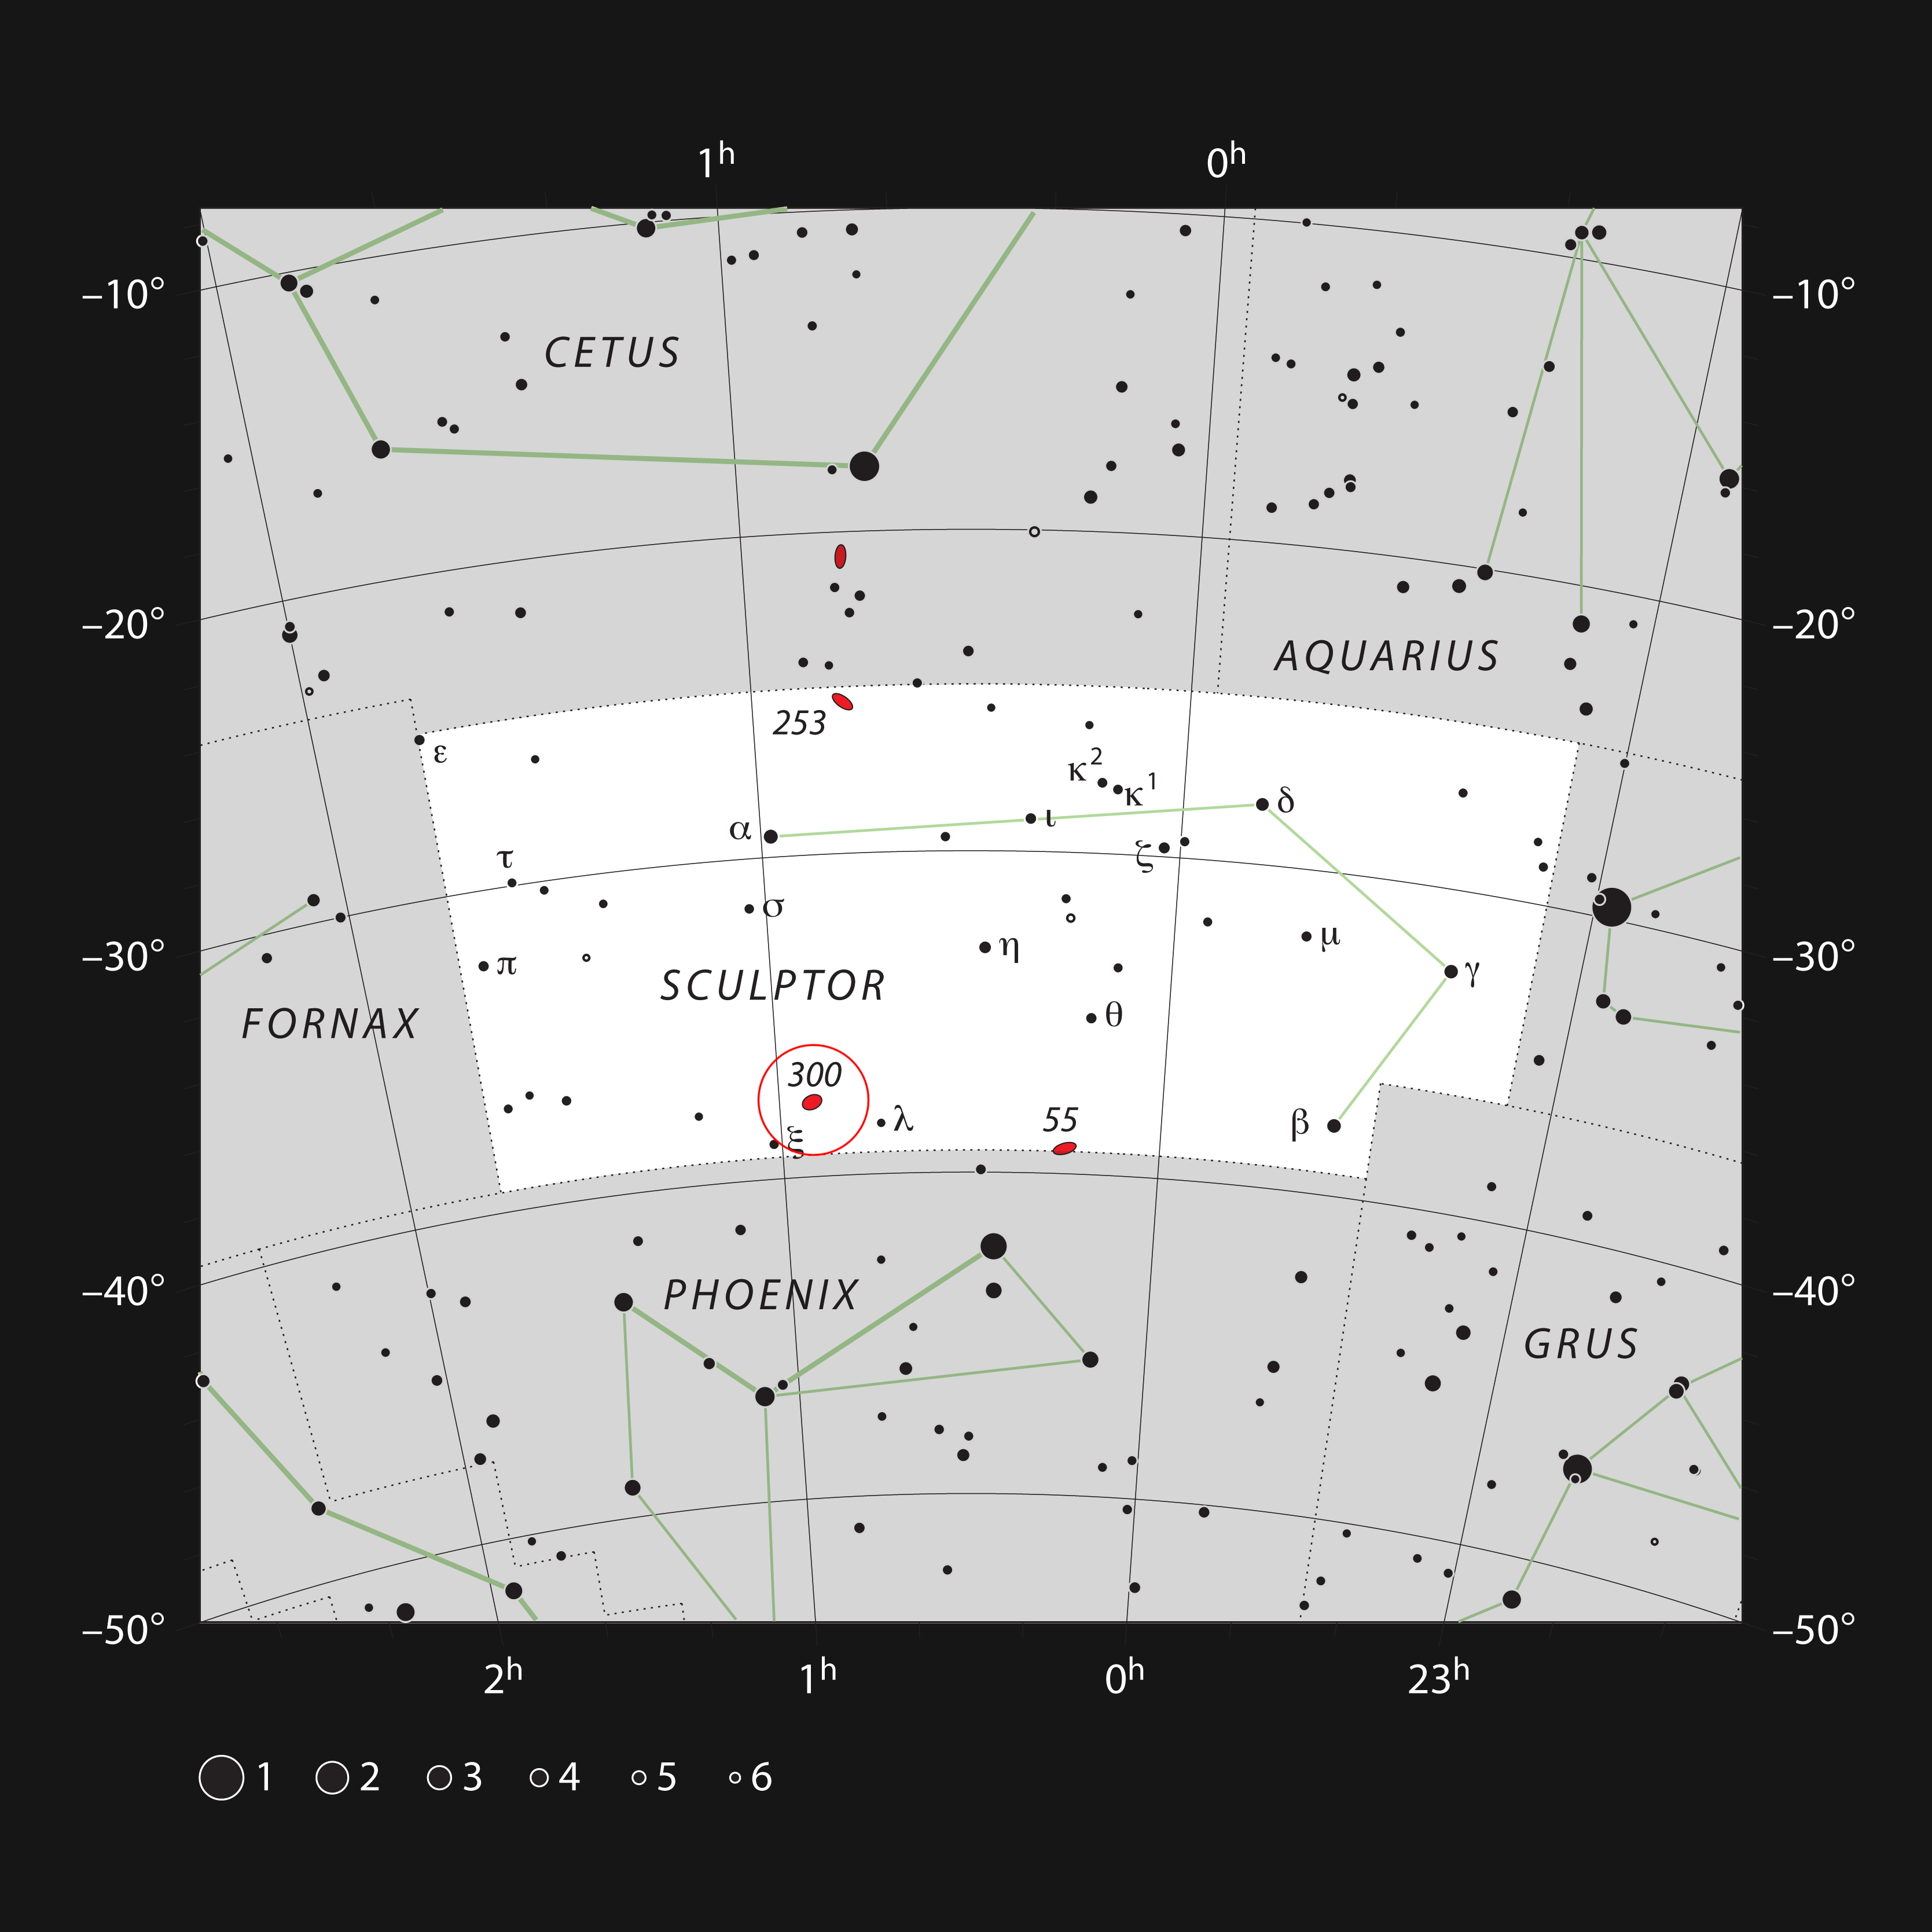

NGC 300 in the constellation of Sculptor

This chart shows the location of the NGC 300 galaxy within the constellation of Sculptor. This map shows most of the stars visible to the unaided eye under good conditions and the galaxy itself is marked as a red oval in a circle at the left (labelled 300 for NGC 300). This galaxy is fairly bright and is bright enough to be seen easily in binoculars.

Credit: ESO, IAU and Sky & Telescope